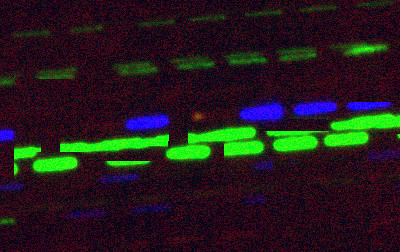

A Familiar-Looking Messenger from Another Solar System

Color image of U1 created from observations taken through filters centered at 4750A, 6250A, and 7500A.

Credit: R. Kotulla (University of Wisconsin) & WIYN/NOAO/AURA/NSF